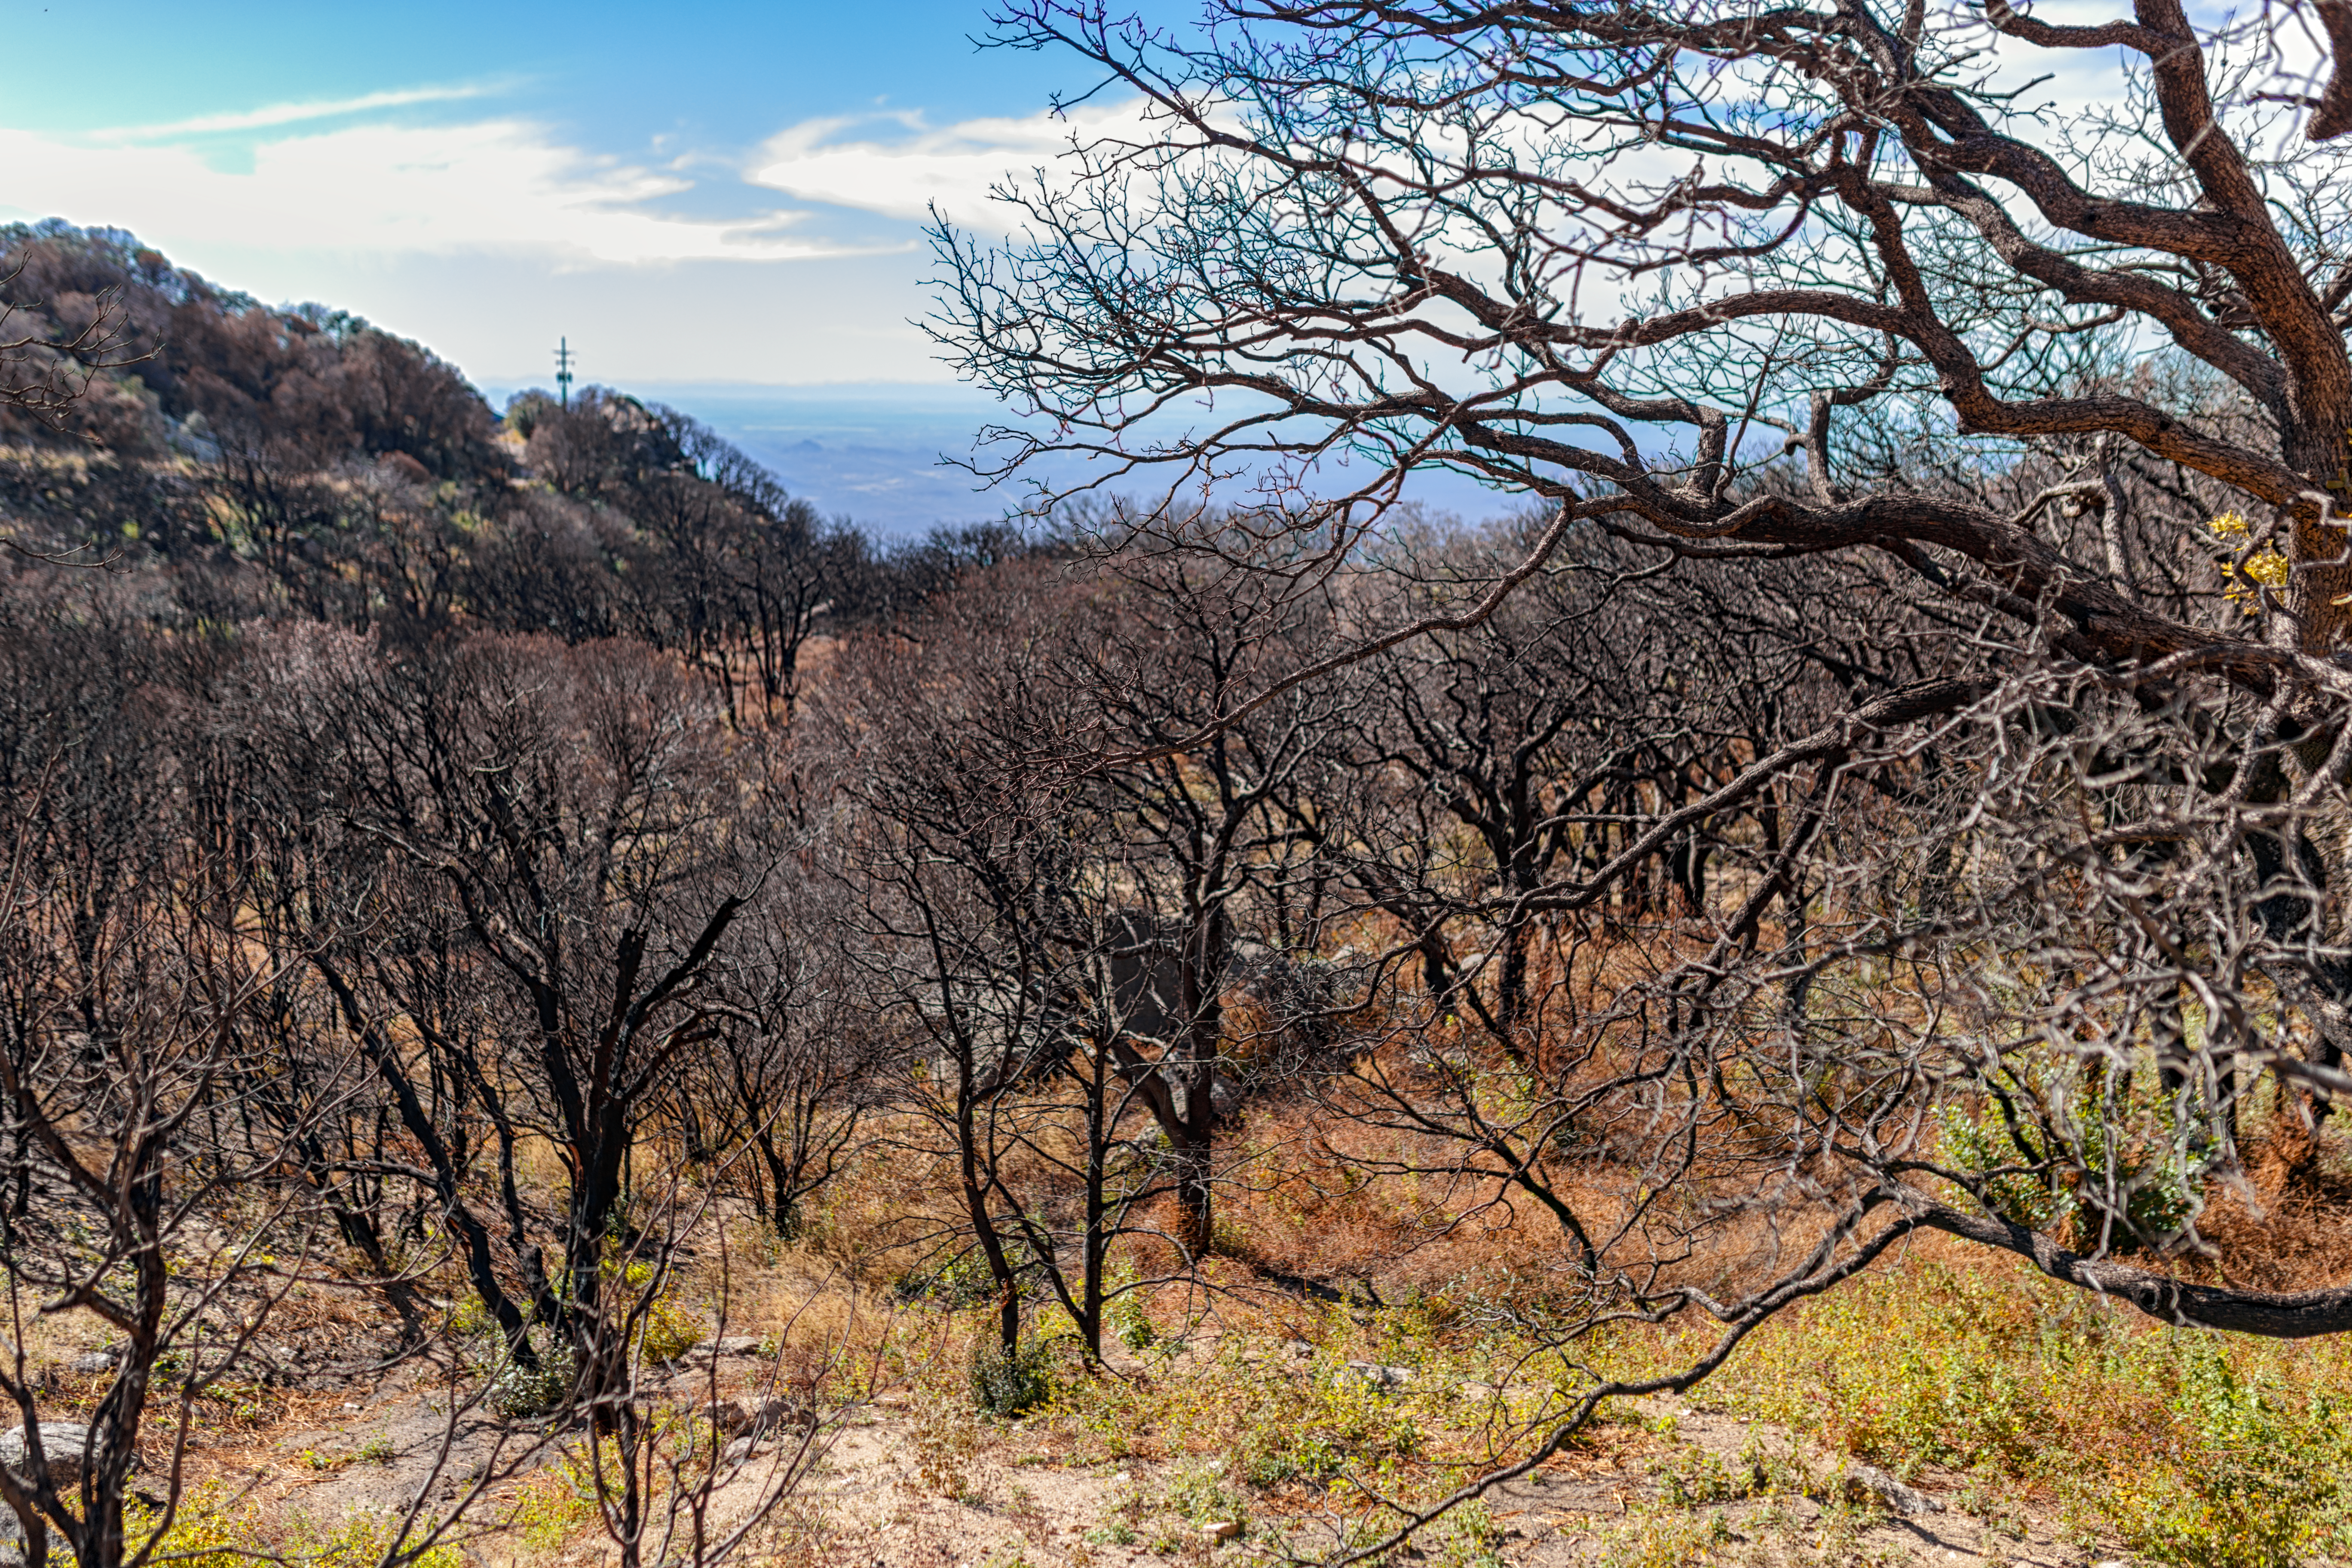

Contreras Fire Aftermath

The aftermath of the Contreras Fire that swept through Kitt Peak National Observatory in June 2022.

Credit: KPNO/NOIRLab/NSF/AURA/P. Horálek